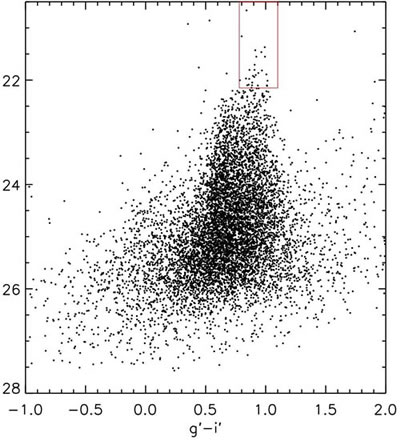

Color-magnitude diagram for the globular clusters around NGC 3311

This color-magnitude diagram for the globular clusters around NGC 3311 show the location (red box) of the UCD candidates or massive globular clusters.

Credit: International Gemini Observatory/NOIRLab/NSF/AURA